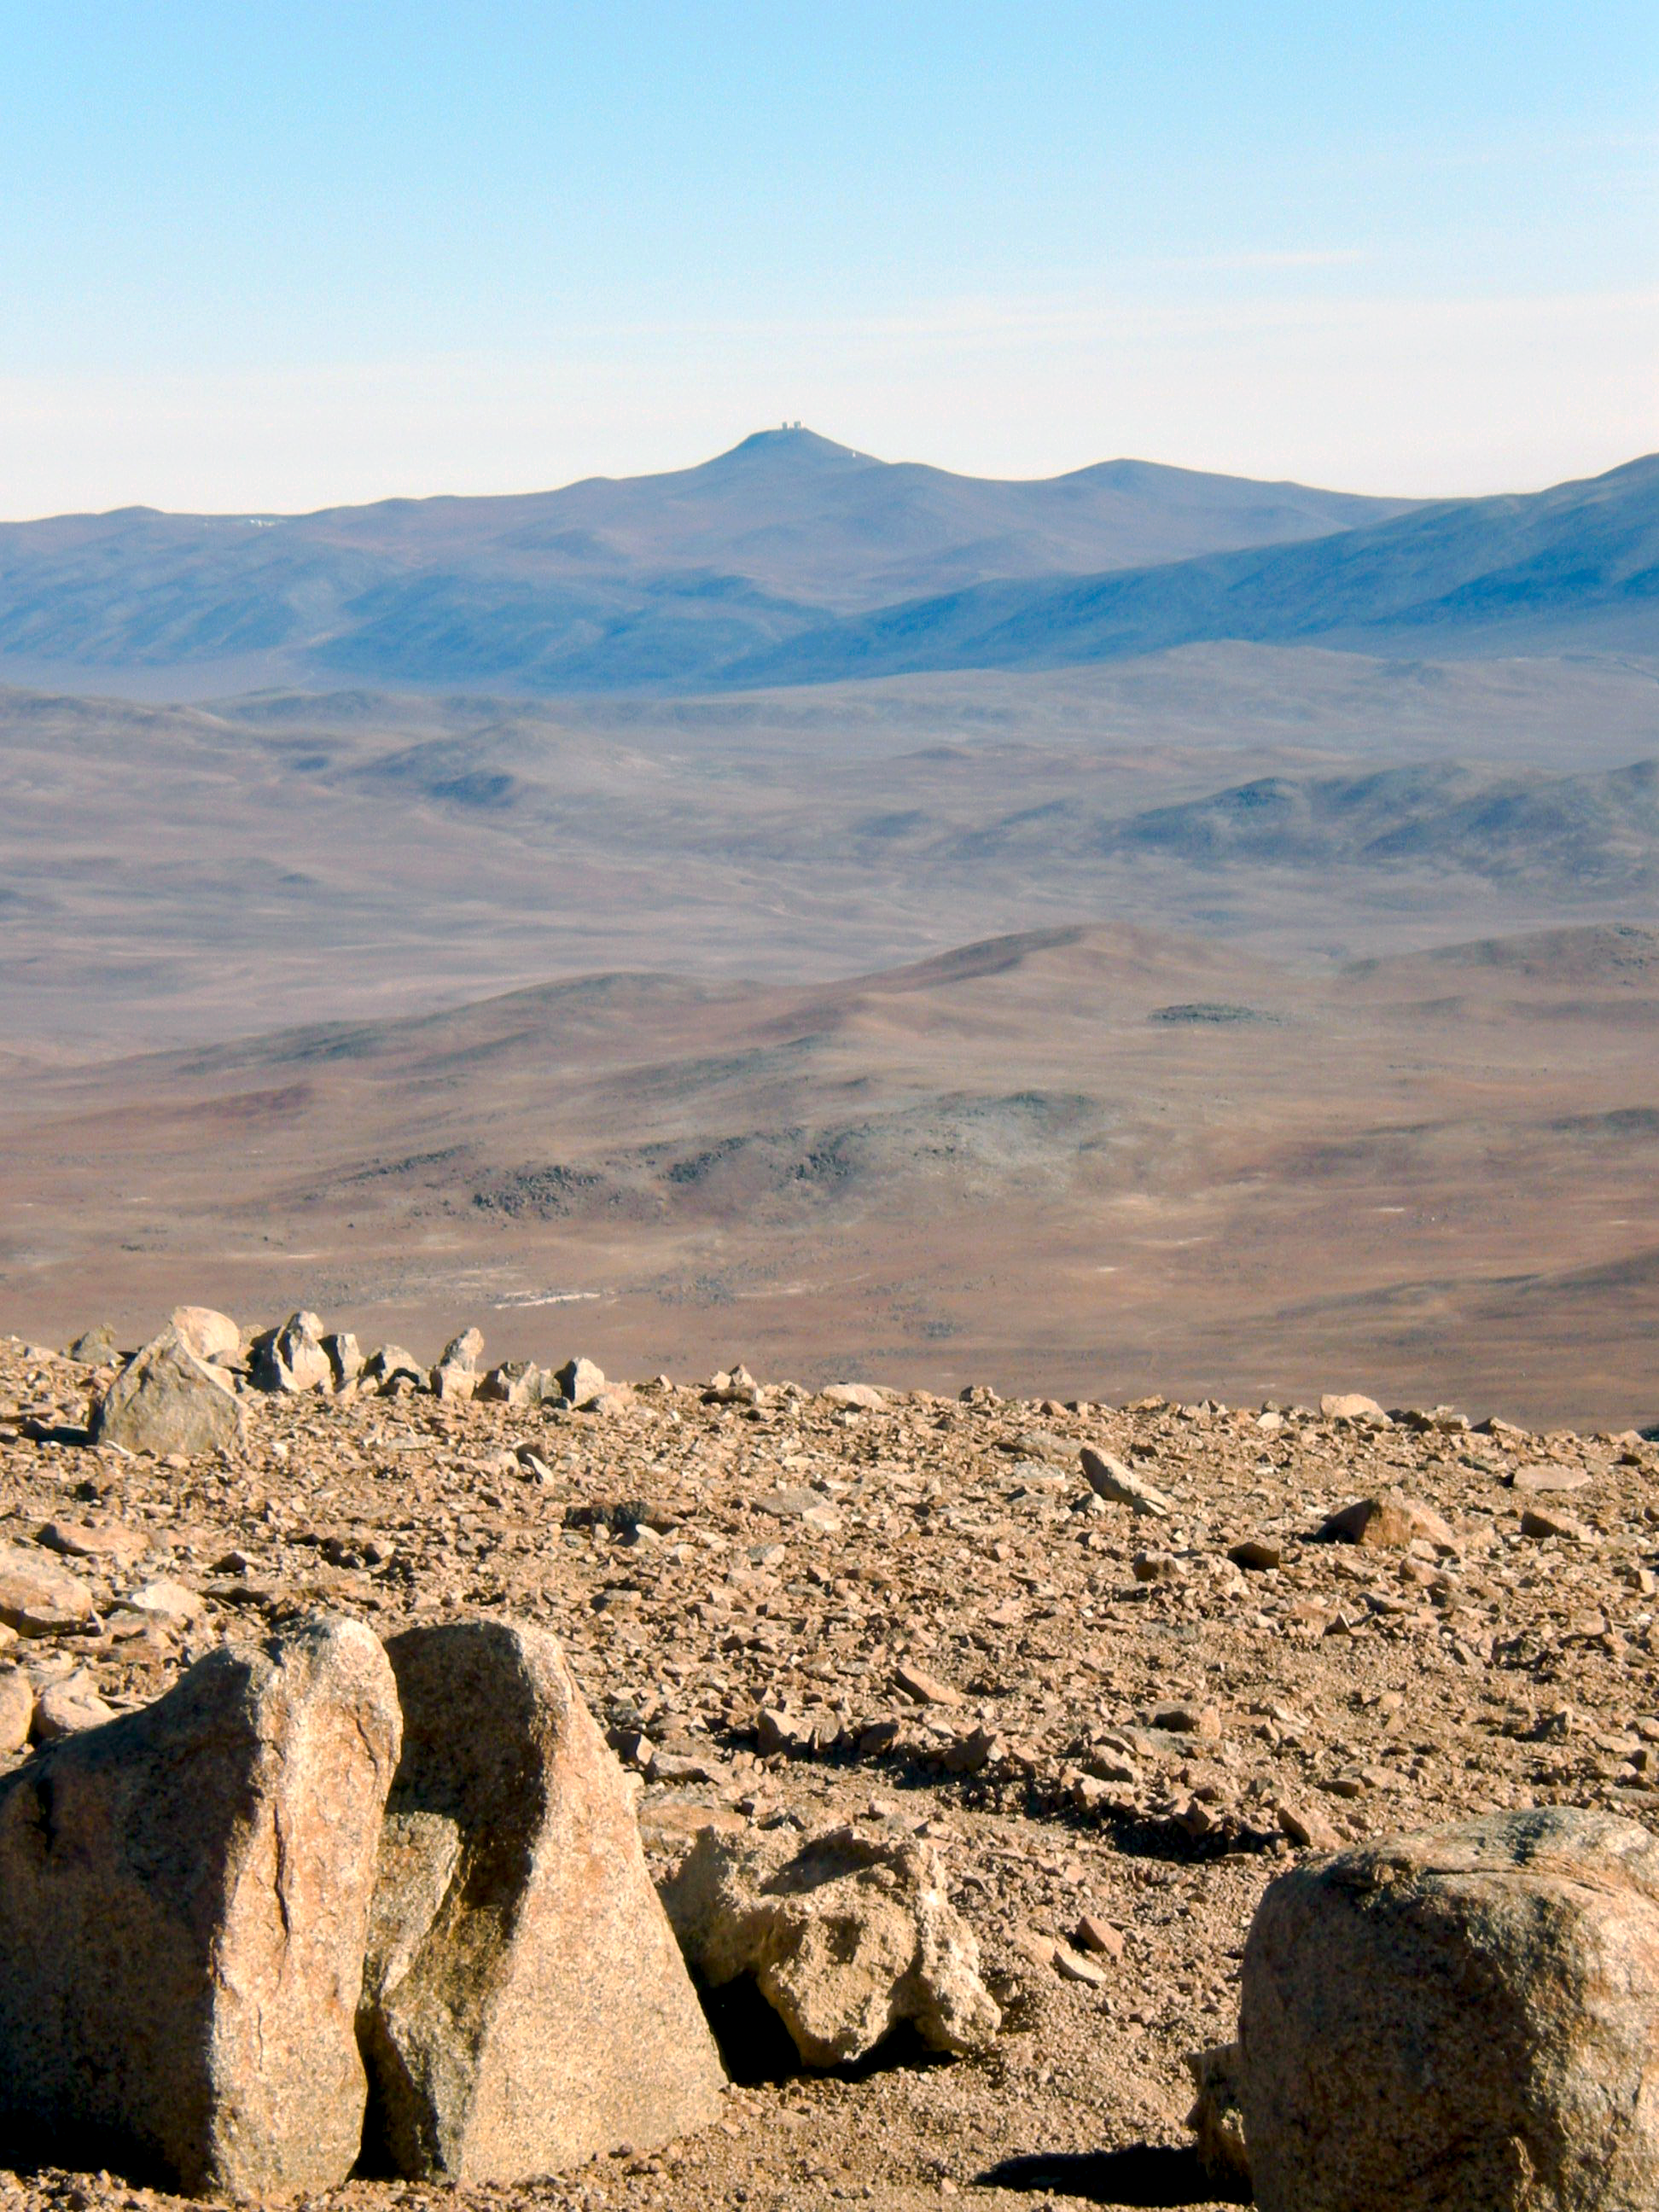

Paranal from Cerro Ventarrones

The ELT programme office has studied half a dozen potential sites for the future ELT observatory. Various aspects need to be considered in the site selection process. Parameters taken into account are not restricted to 'sky quality', but include more general scientific aspects, as well as parameters essential for construction and operations (e.g. accessibility, water and power supply, political stability etc.).

The above picture shows some of the domes of the Very Large Telescope flagship observatory on top of Cerro Paranal, in the Chilean Atacama Desert, as seen from Cerro Ventarones. Ventarones was on the ELT Site Selection Advisory Committee's final short list for the recommended site.

Credit: ESO